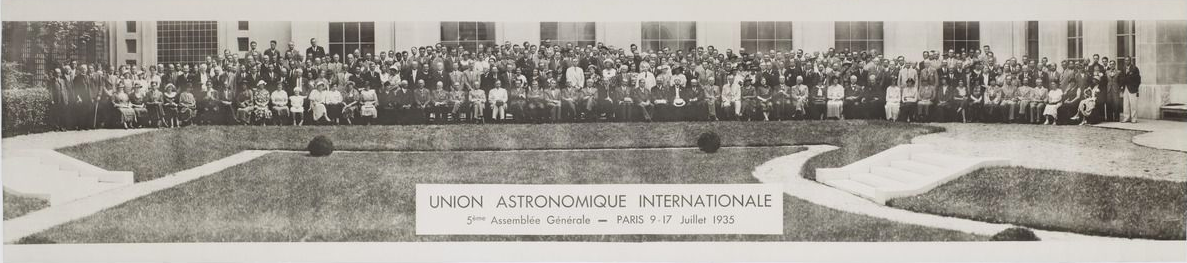

IAU General Assembly 1935

Group photo of the V IAU General Assembly held in Paris, France, from 9 to 17 July 1935.

Credit: IAU/Observatoire de Paris